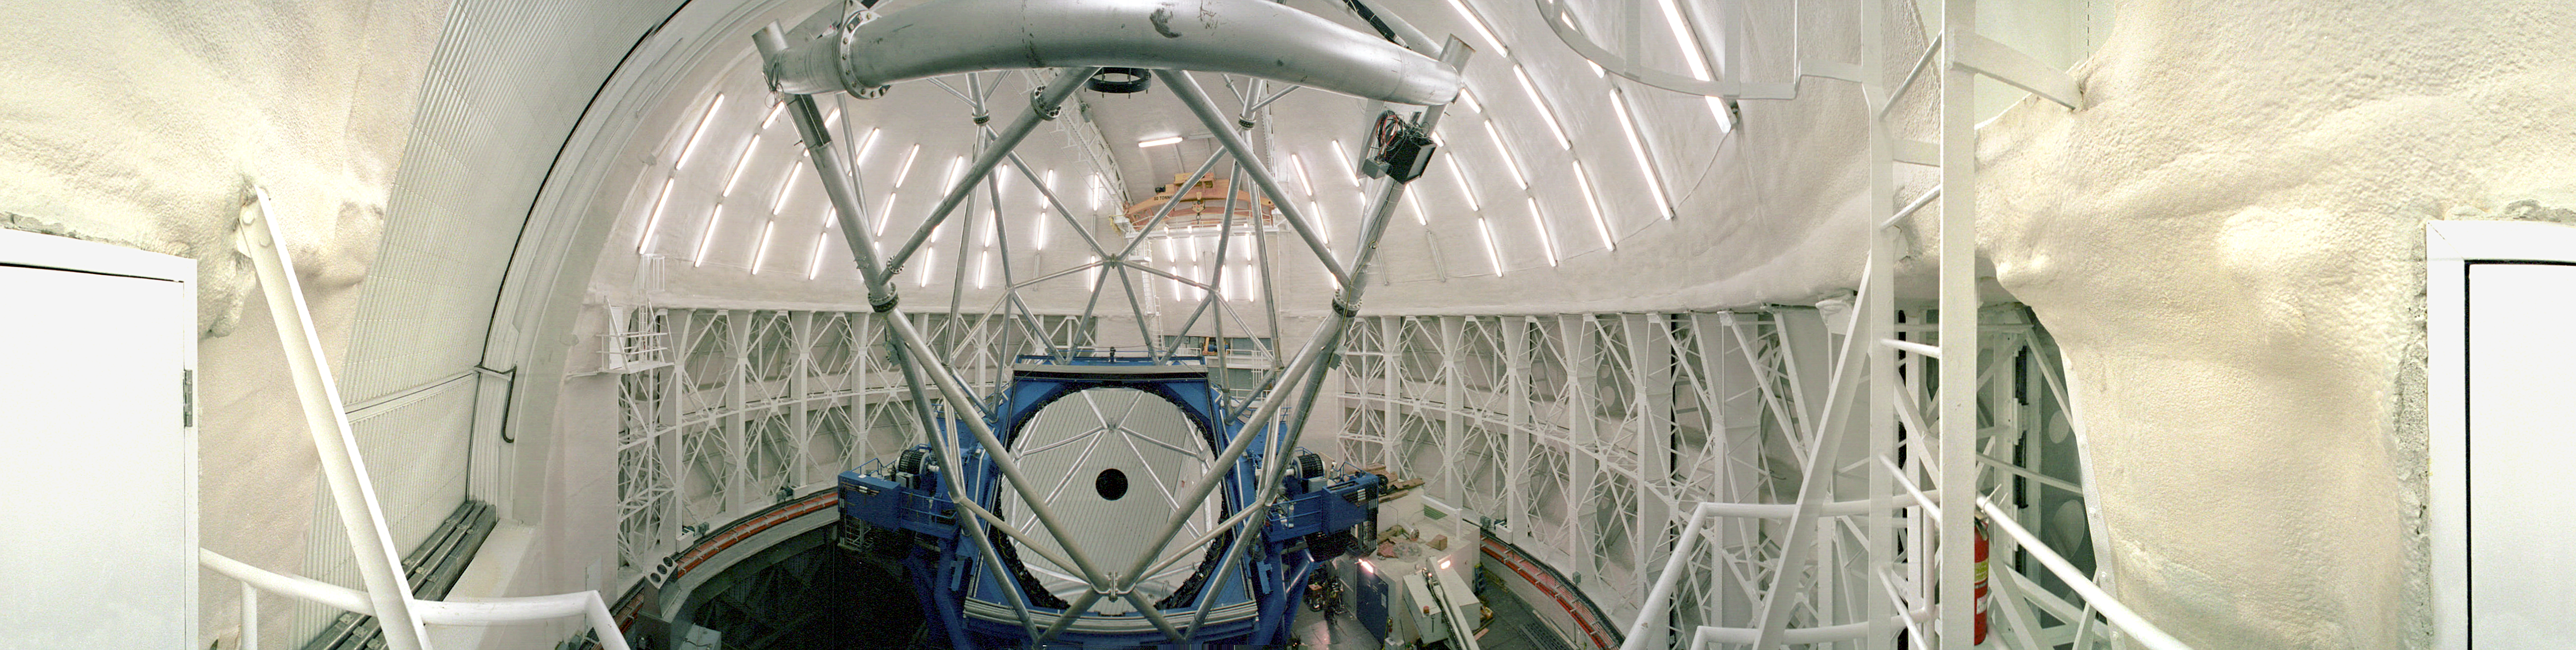

Gemini North interior

A panoramic view of the interior of the northern Gemini 8-meter telescope on Mauna Kea, Hawaii.

Credit: Tom Sebring/AURA/International Gemini Observatory/NOIRLab/NSF